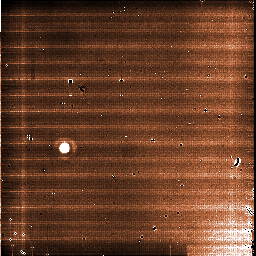

A raw image straight from the VISIR instrument on the VLT

As the instrument observes in the thermal infrared, the individual exposures are extremely short, and the final image are obtained by combining hundreds, or even thousands, or individual snapshots obtained at slightly different positions. This technique allows the astronomers to beat the incredibly bright background from the sky and from the telescope itself, as it emits brightly at these wavelengths. It also allows them to correct for the many defects of the tiny detector, which appear here as dark and bright spots, as well as structure in the background. This image was one of the many that was used to produce an impressive view of the nebula around the bright star Betelgeuse.

Credit: ESO